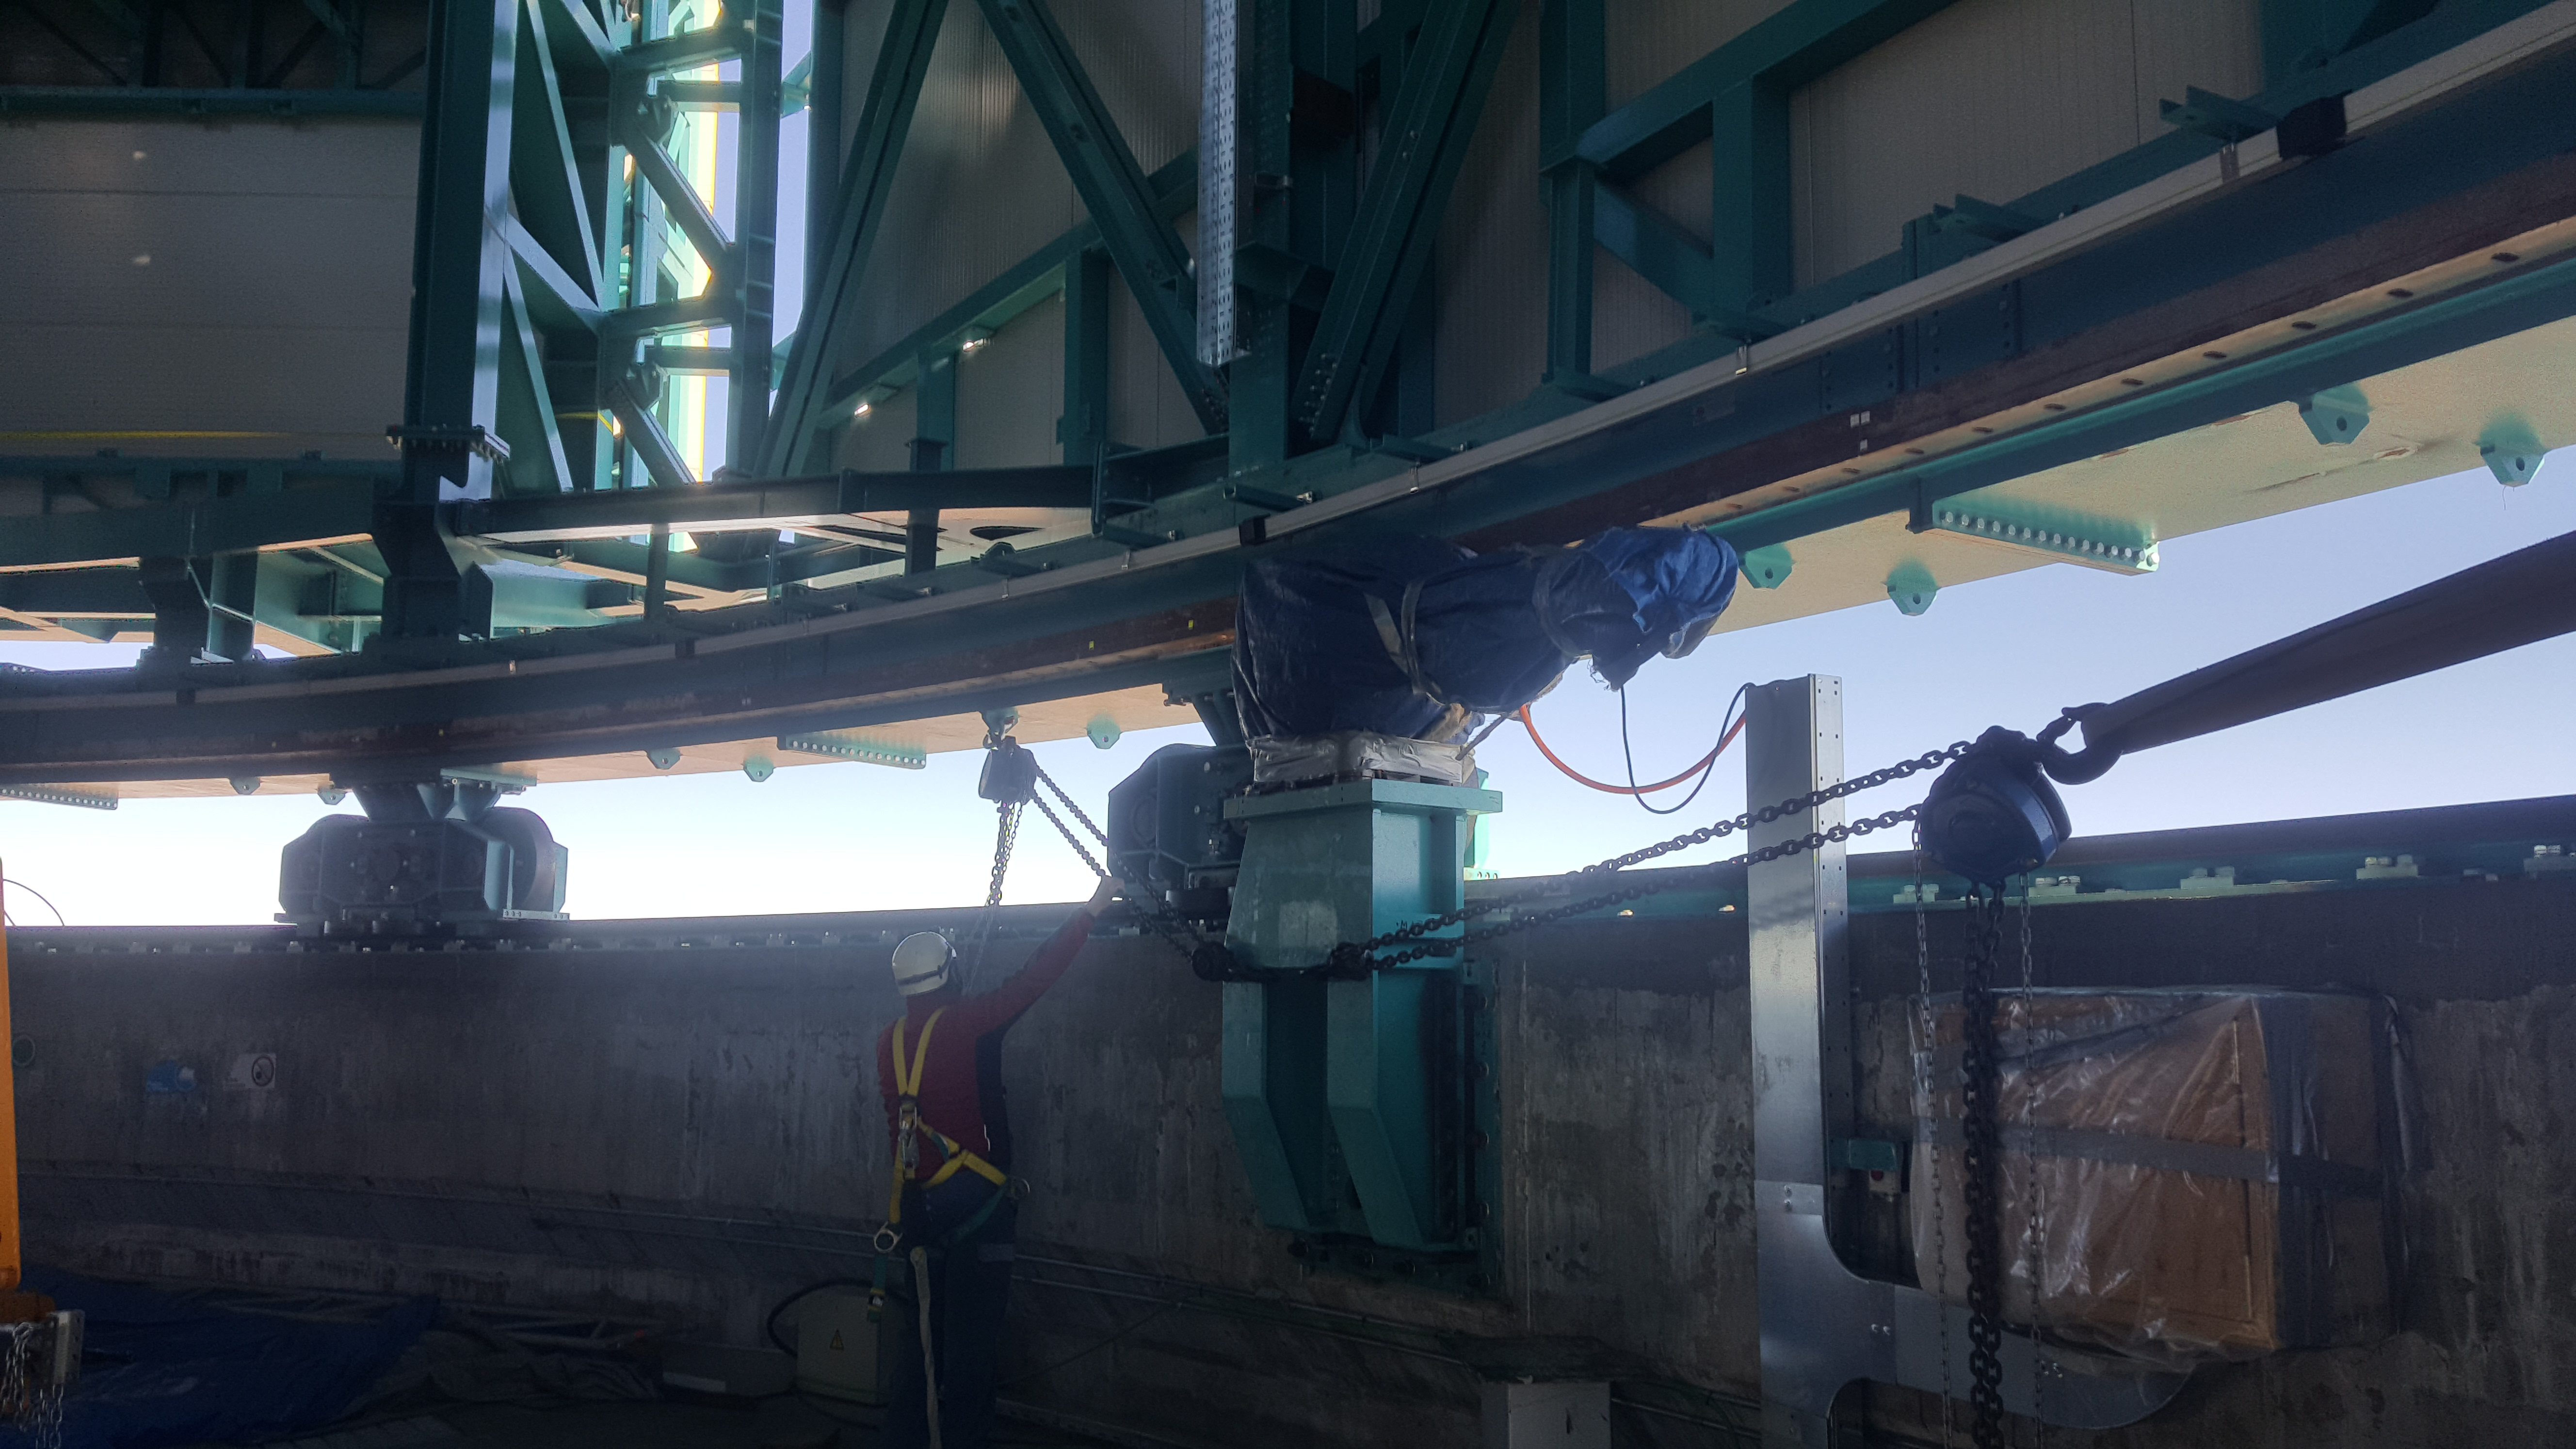

Summit Inspection May 26, 2020

A regular inspection of the Cerro Pachón construction site took place on May 26th. This visit included more work on the Dome and a detailed inspection of Telescope Mount Assembly (TMA) stored materials, as requested by TMA vendor Asturfeito.

Credit: Rubin Observatory/NSF/AURA